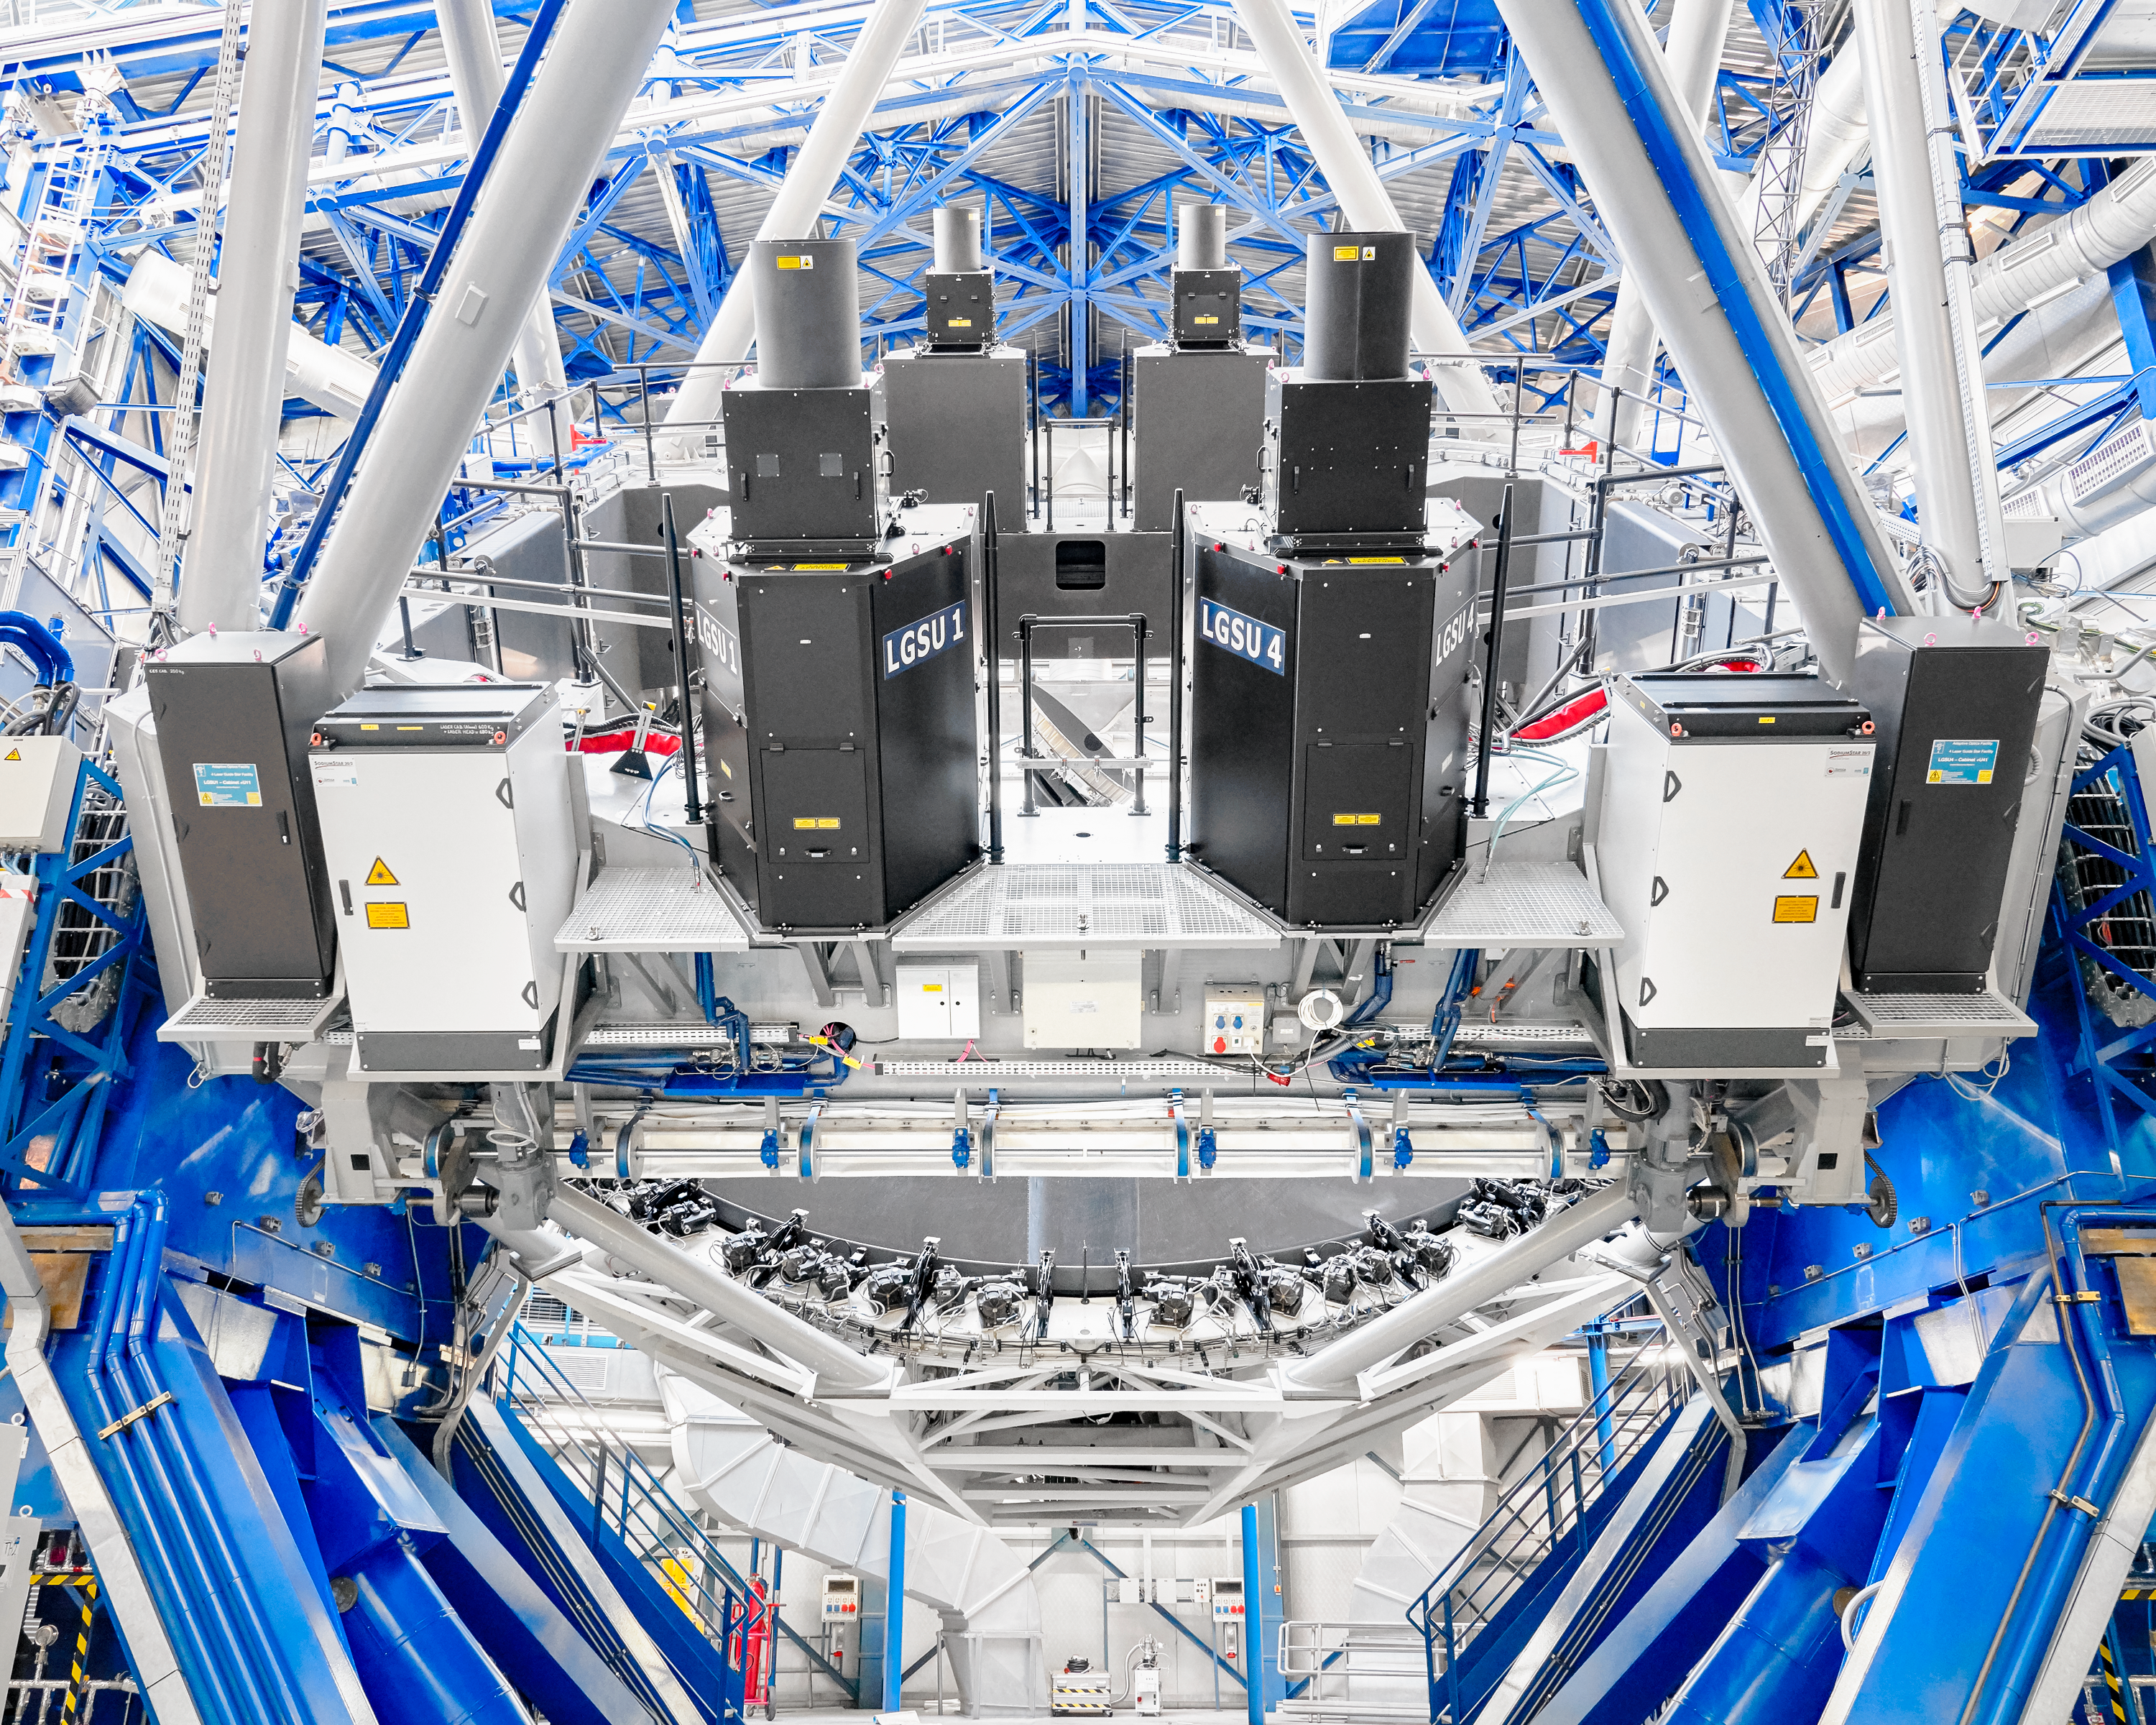

Intruments on the VLT

The inner workings of the Very Large Telescope (VLT) at Paranal Observatory. The VLT telescope houses over fifteen scientific instruments to date.

Credit: Luxy Images/ESO